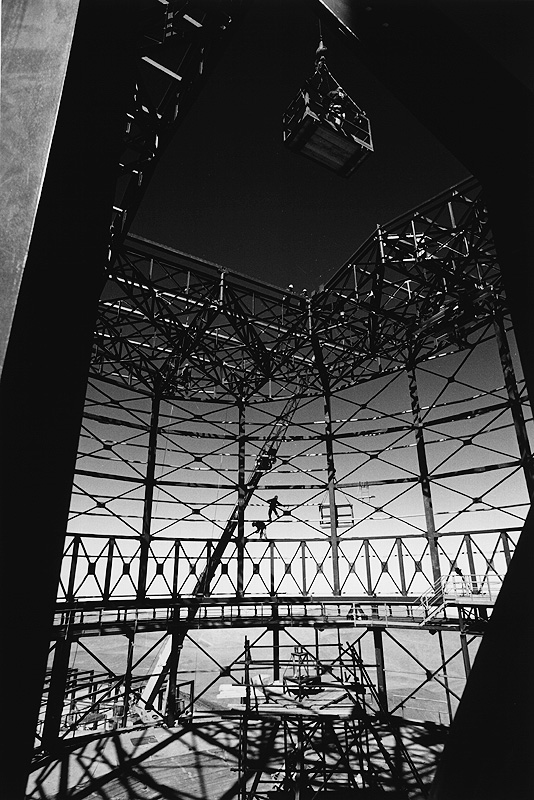

Paranal Observatory: Unit Telescope no. 1

Hans Hermann Heyer, professional ESO photographer at the Education and Public Relations Department in Garching, has prepared a remarkable exhibition of 45 photographs he obtained during two visits to ESO-Chile in 1996. It is on display at the ESO Headquarters until July 10, 1997. La Silla Observatory: The small telescopes at work. Paranal Observatory: Unit Telescope no. 1, the enclosure being assembled. This photo shows the ESO Paranal Installations and the people that work at these through the eyes of an artistic photographer, in a way that is quite different from those images usually published by ESO. The exhibition was divided into three geographical sections: The La Silla Observatory, Santiago de Chile and the Paranal Observatory. All are in B/W and many show dramatic light effects, so well supported by this particularly medium.

Credit: ESO/H.H. Heyer